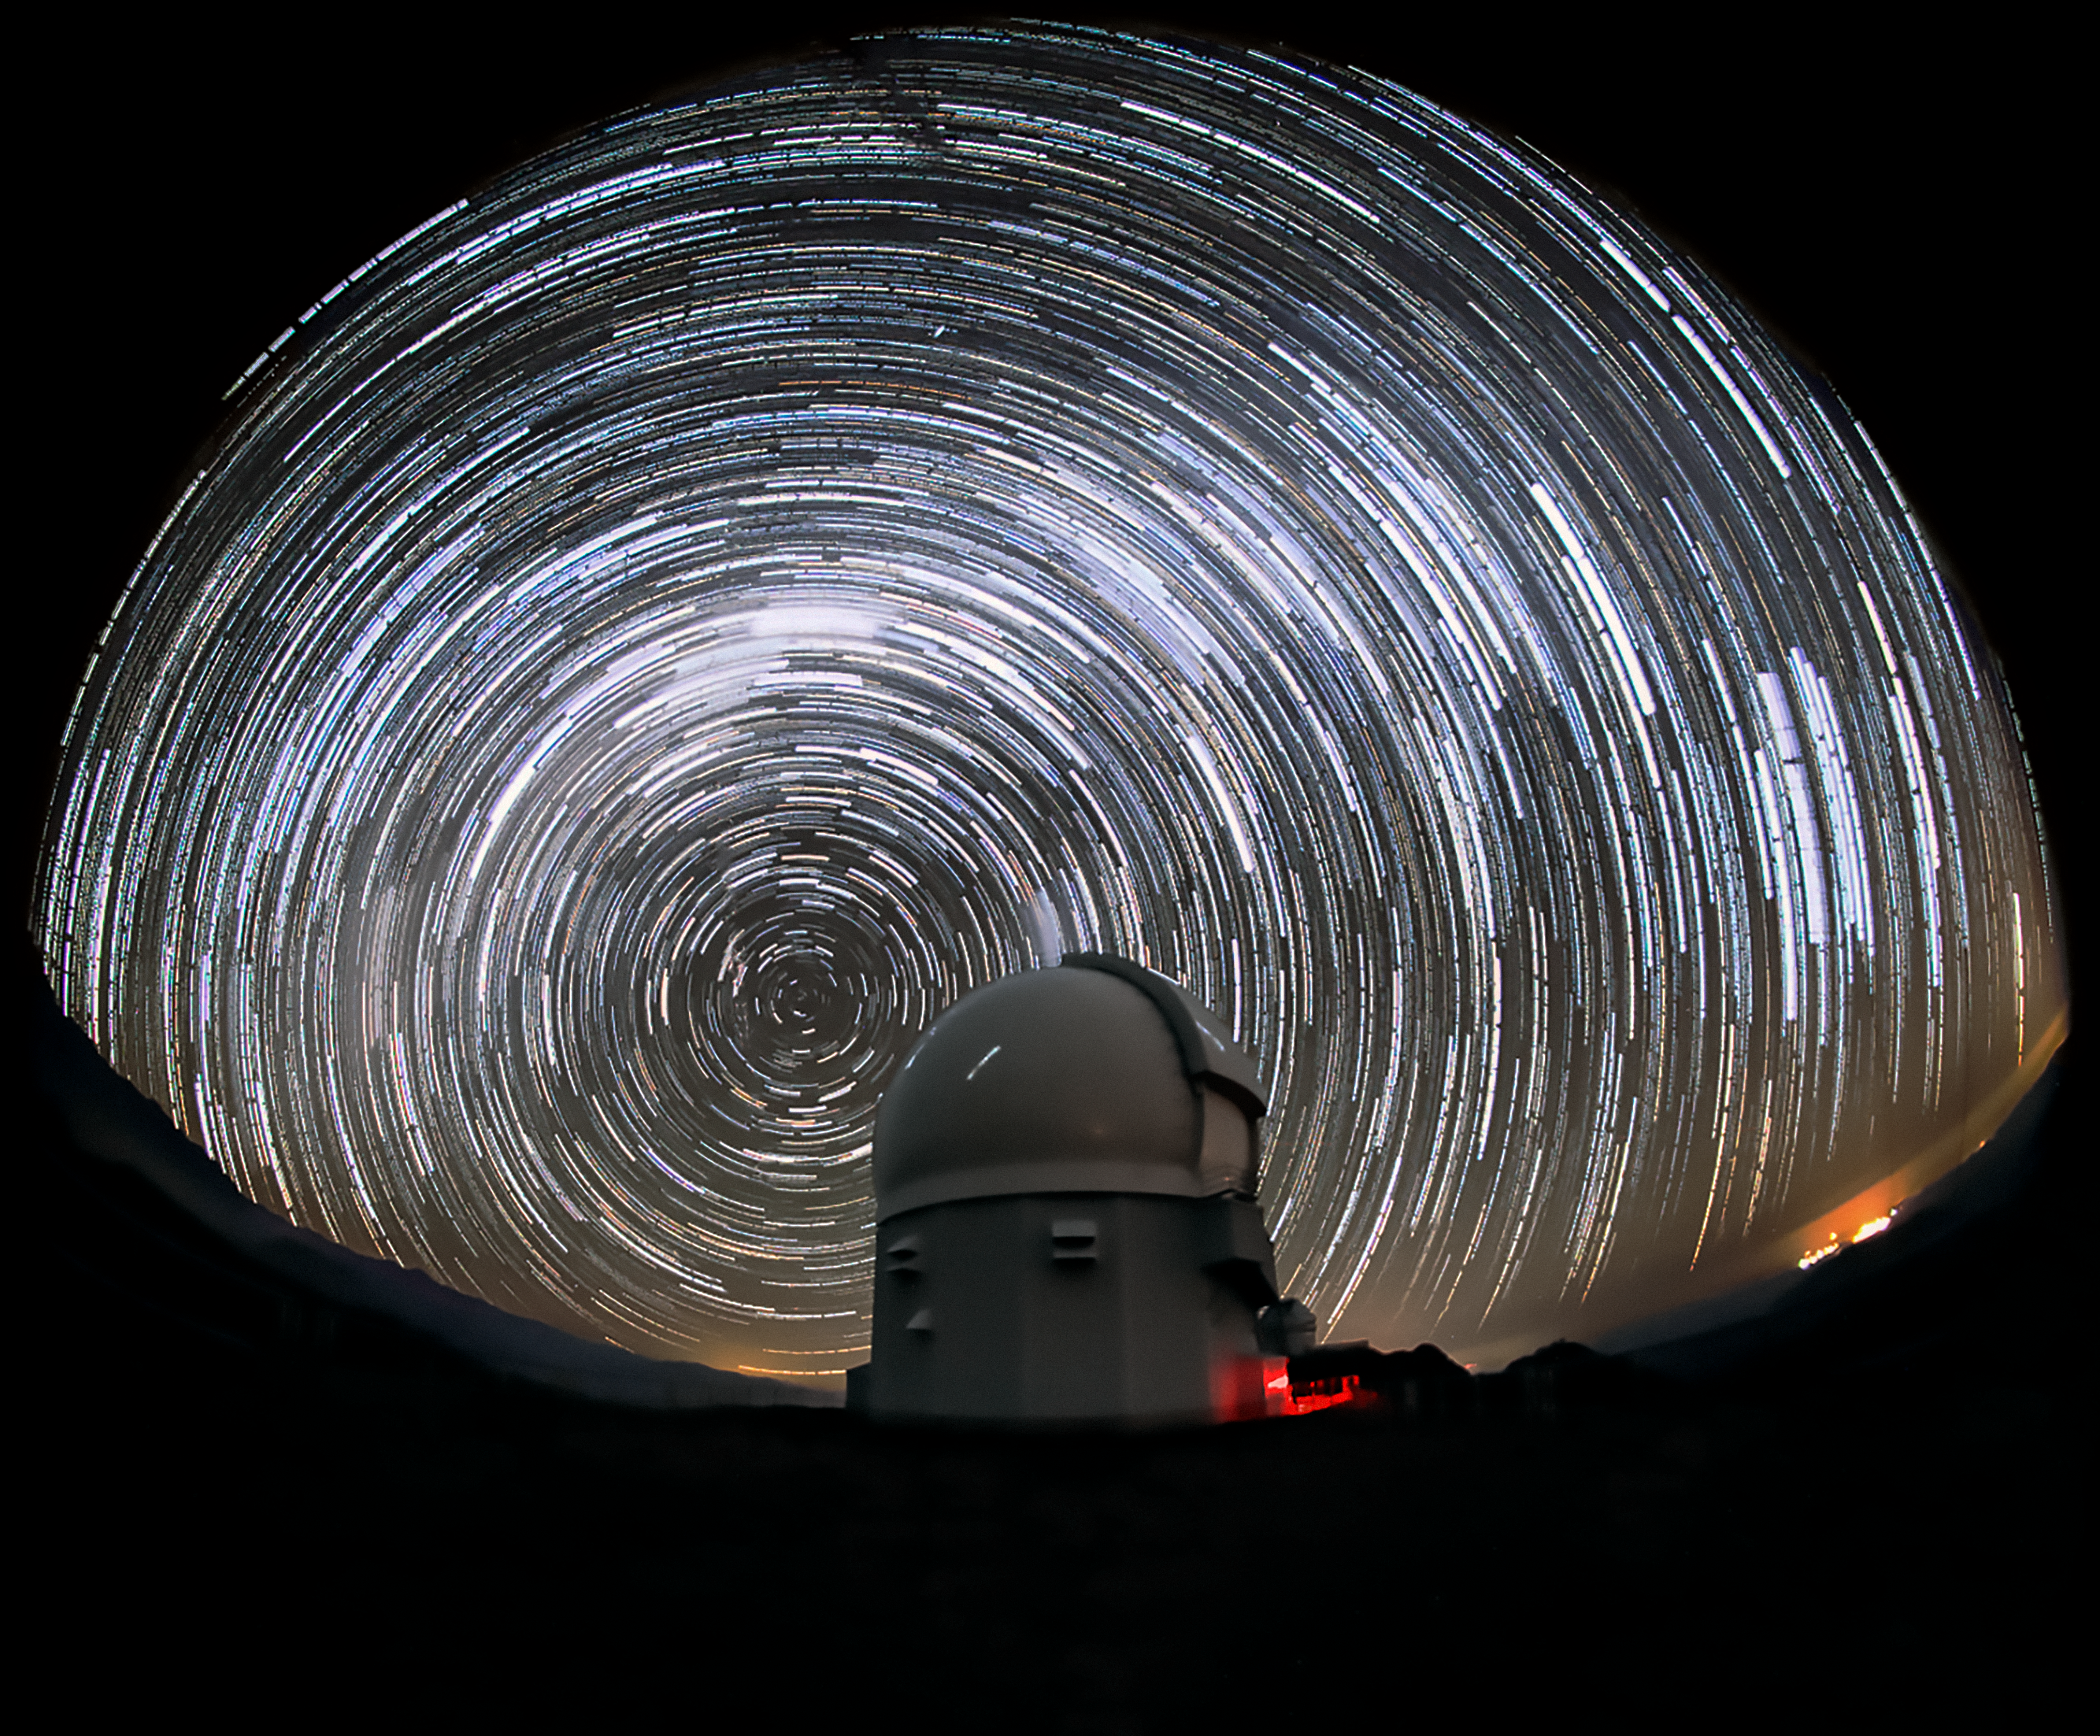

Star Trails Above SOAR

This image shows the SOAR Telescope located at Cerro Tololo, Chile.The stars appear to blur into trails over the course of the long photographic exposure time.

Credit: International Gemini Observatory/NOIRLab/AURA/NSF/M. Paredes